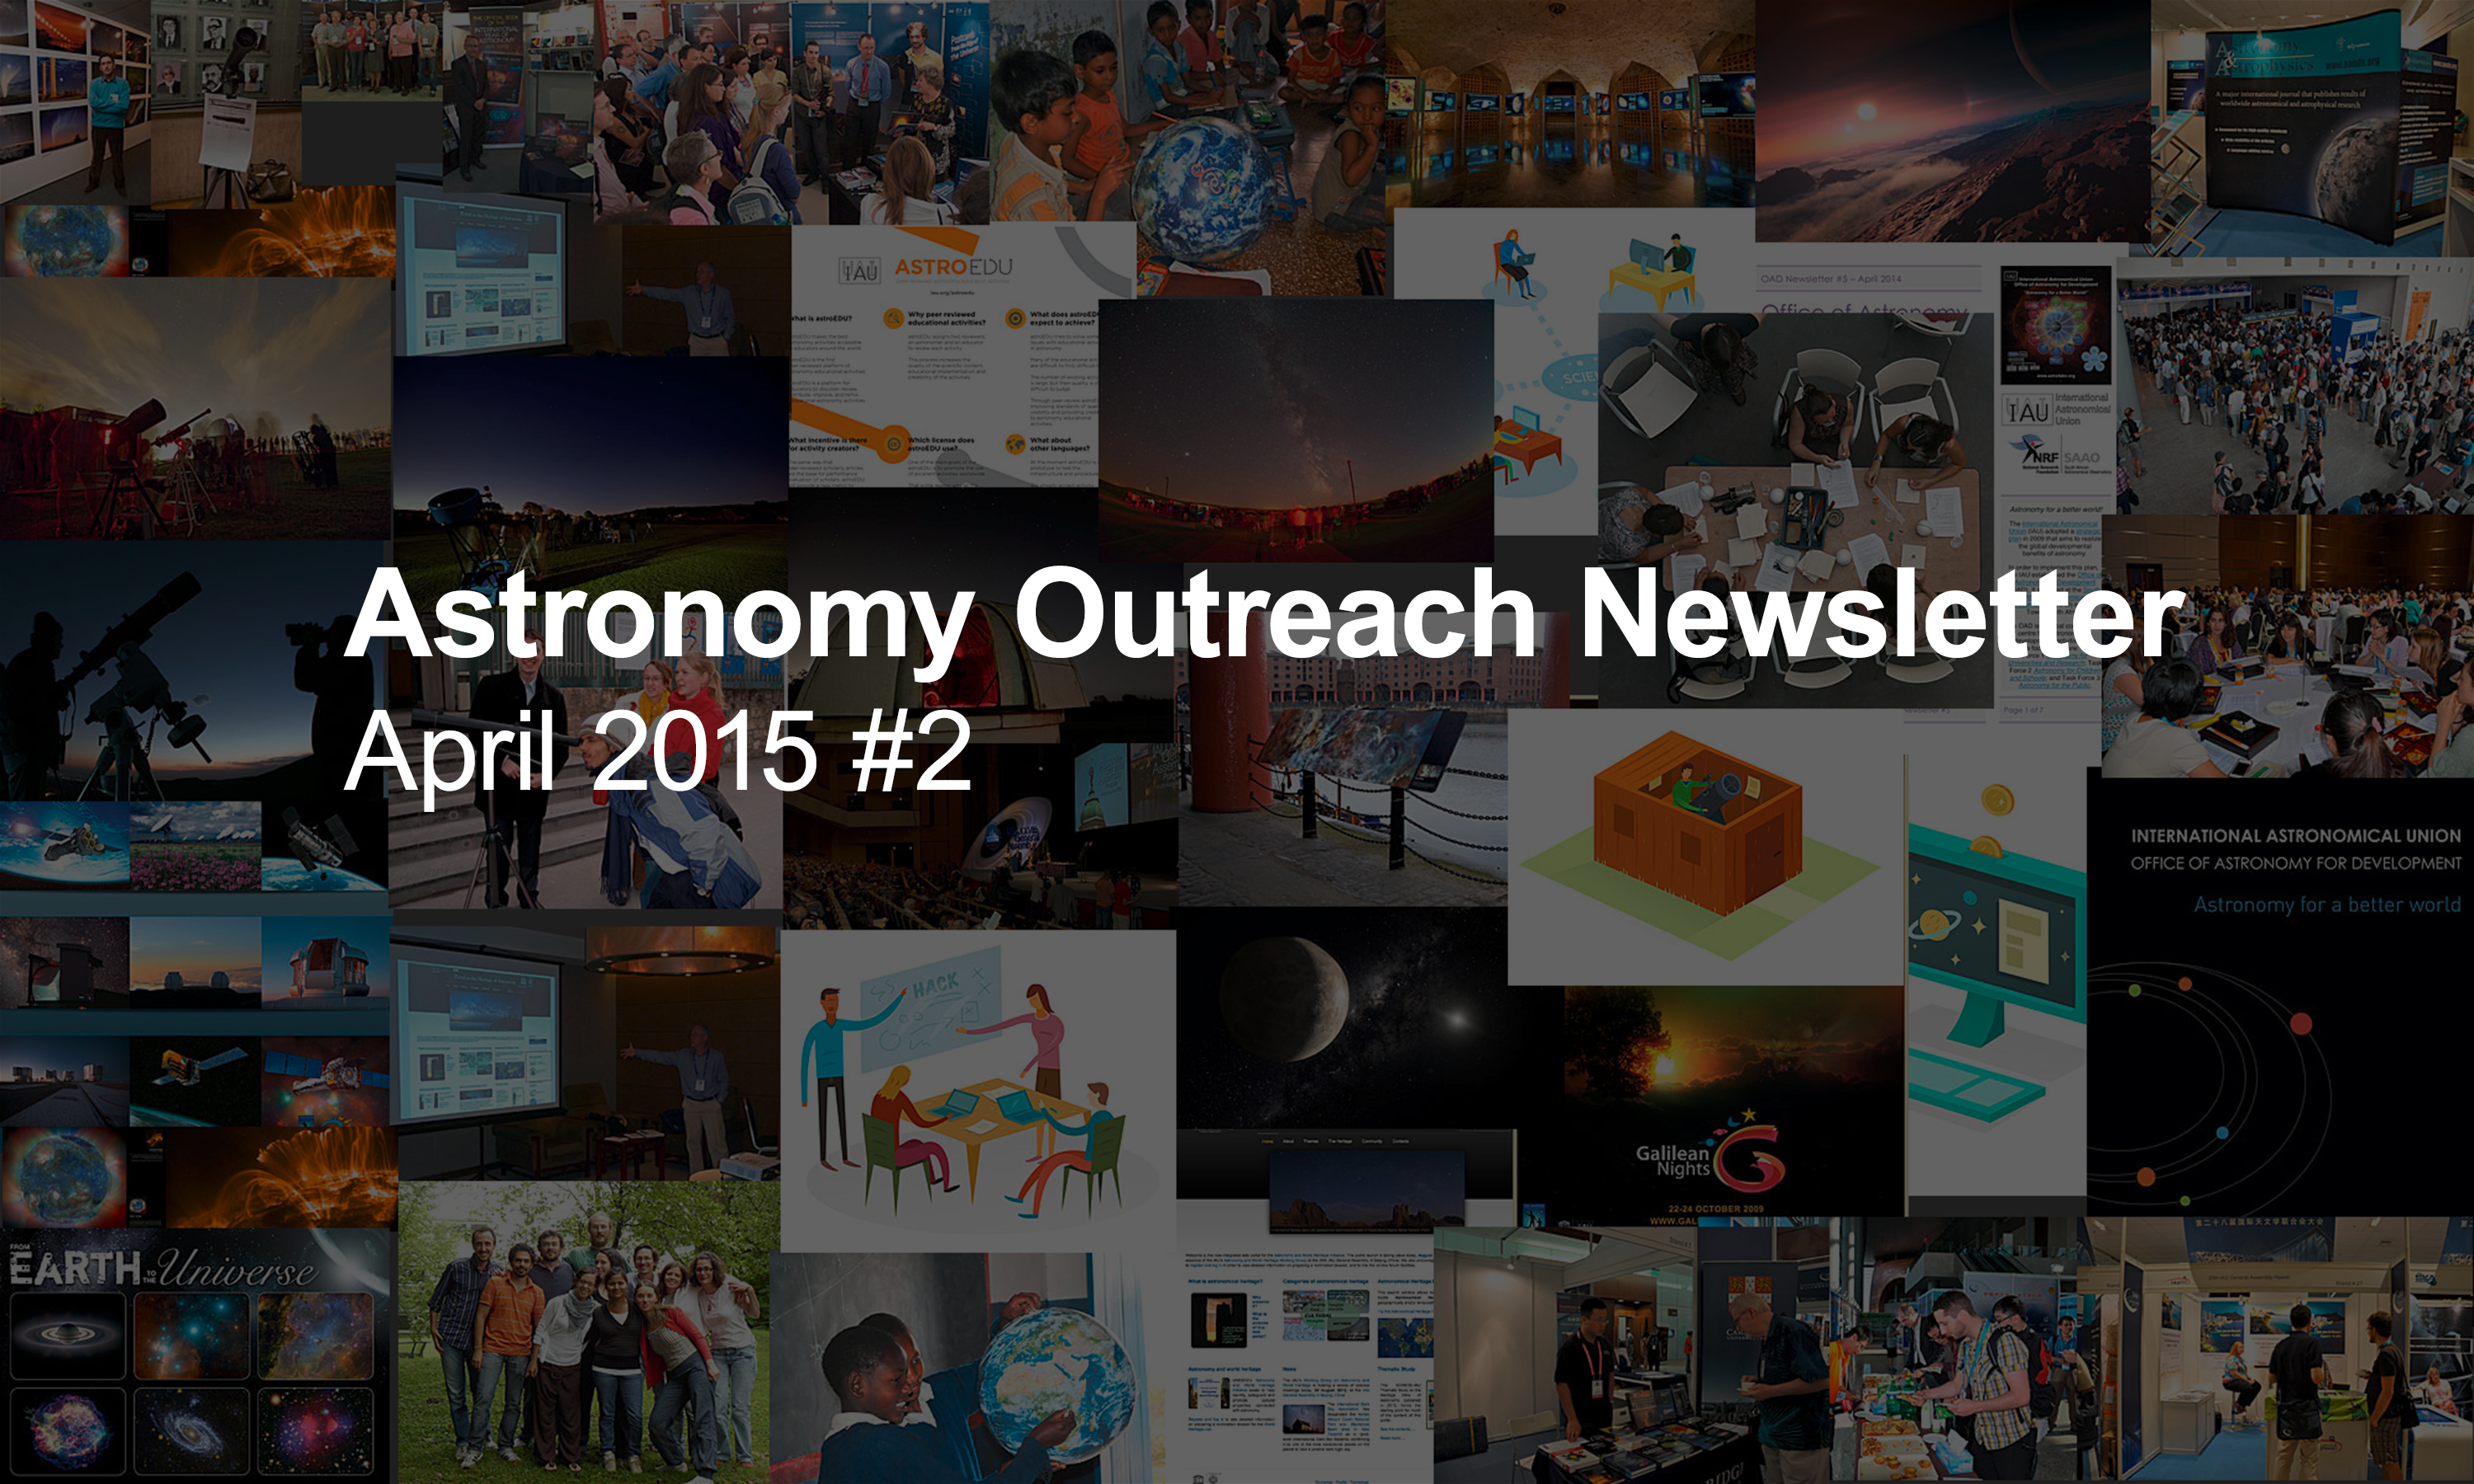

IAU Astronomy Outreach Newsletter #4 2015

IAU Astronomy Outreach Newsletter #4 2015 (April 2015 #2)

Credit: IAU